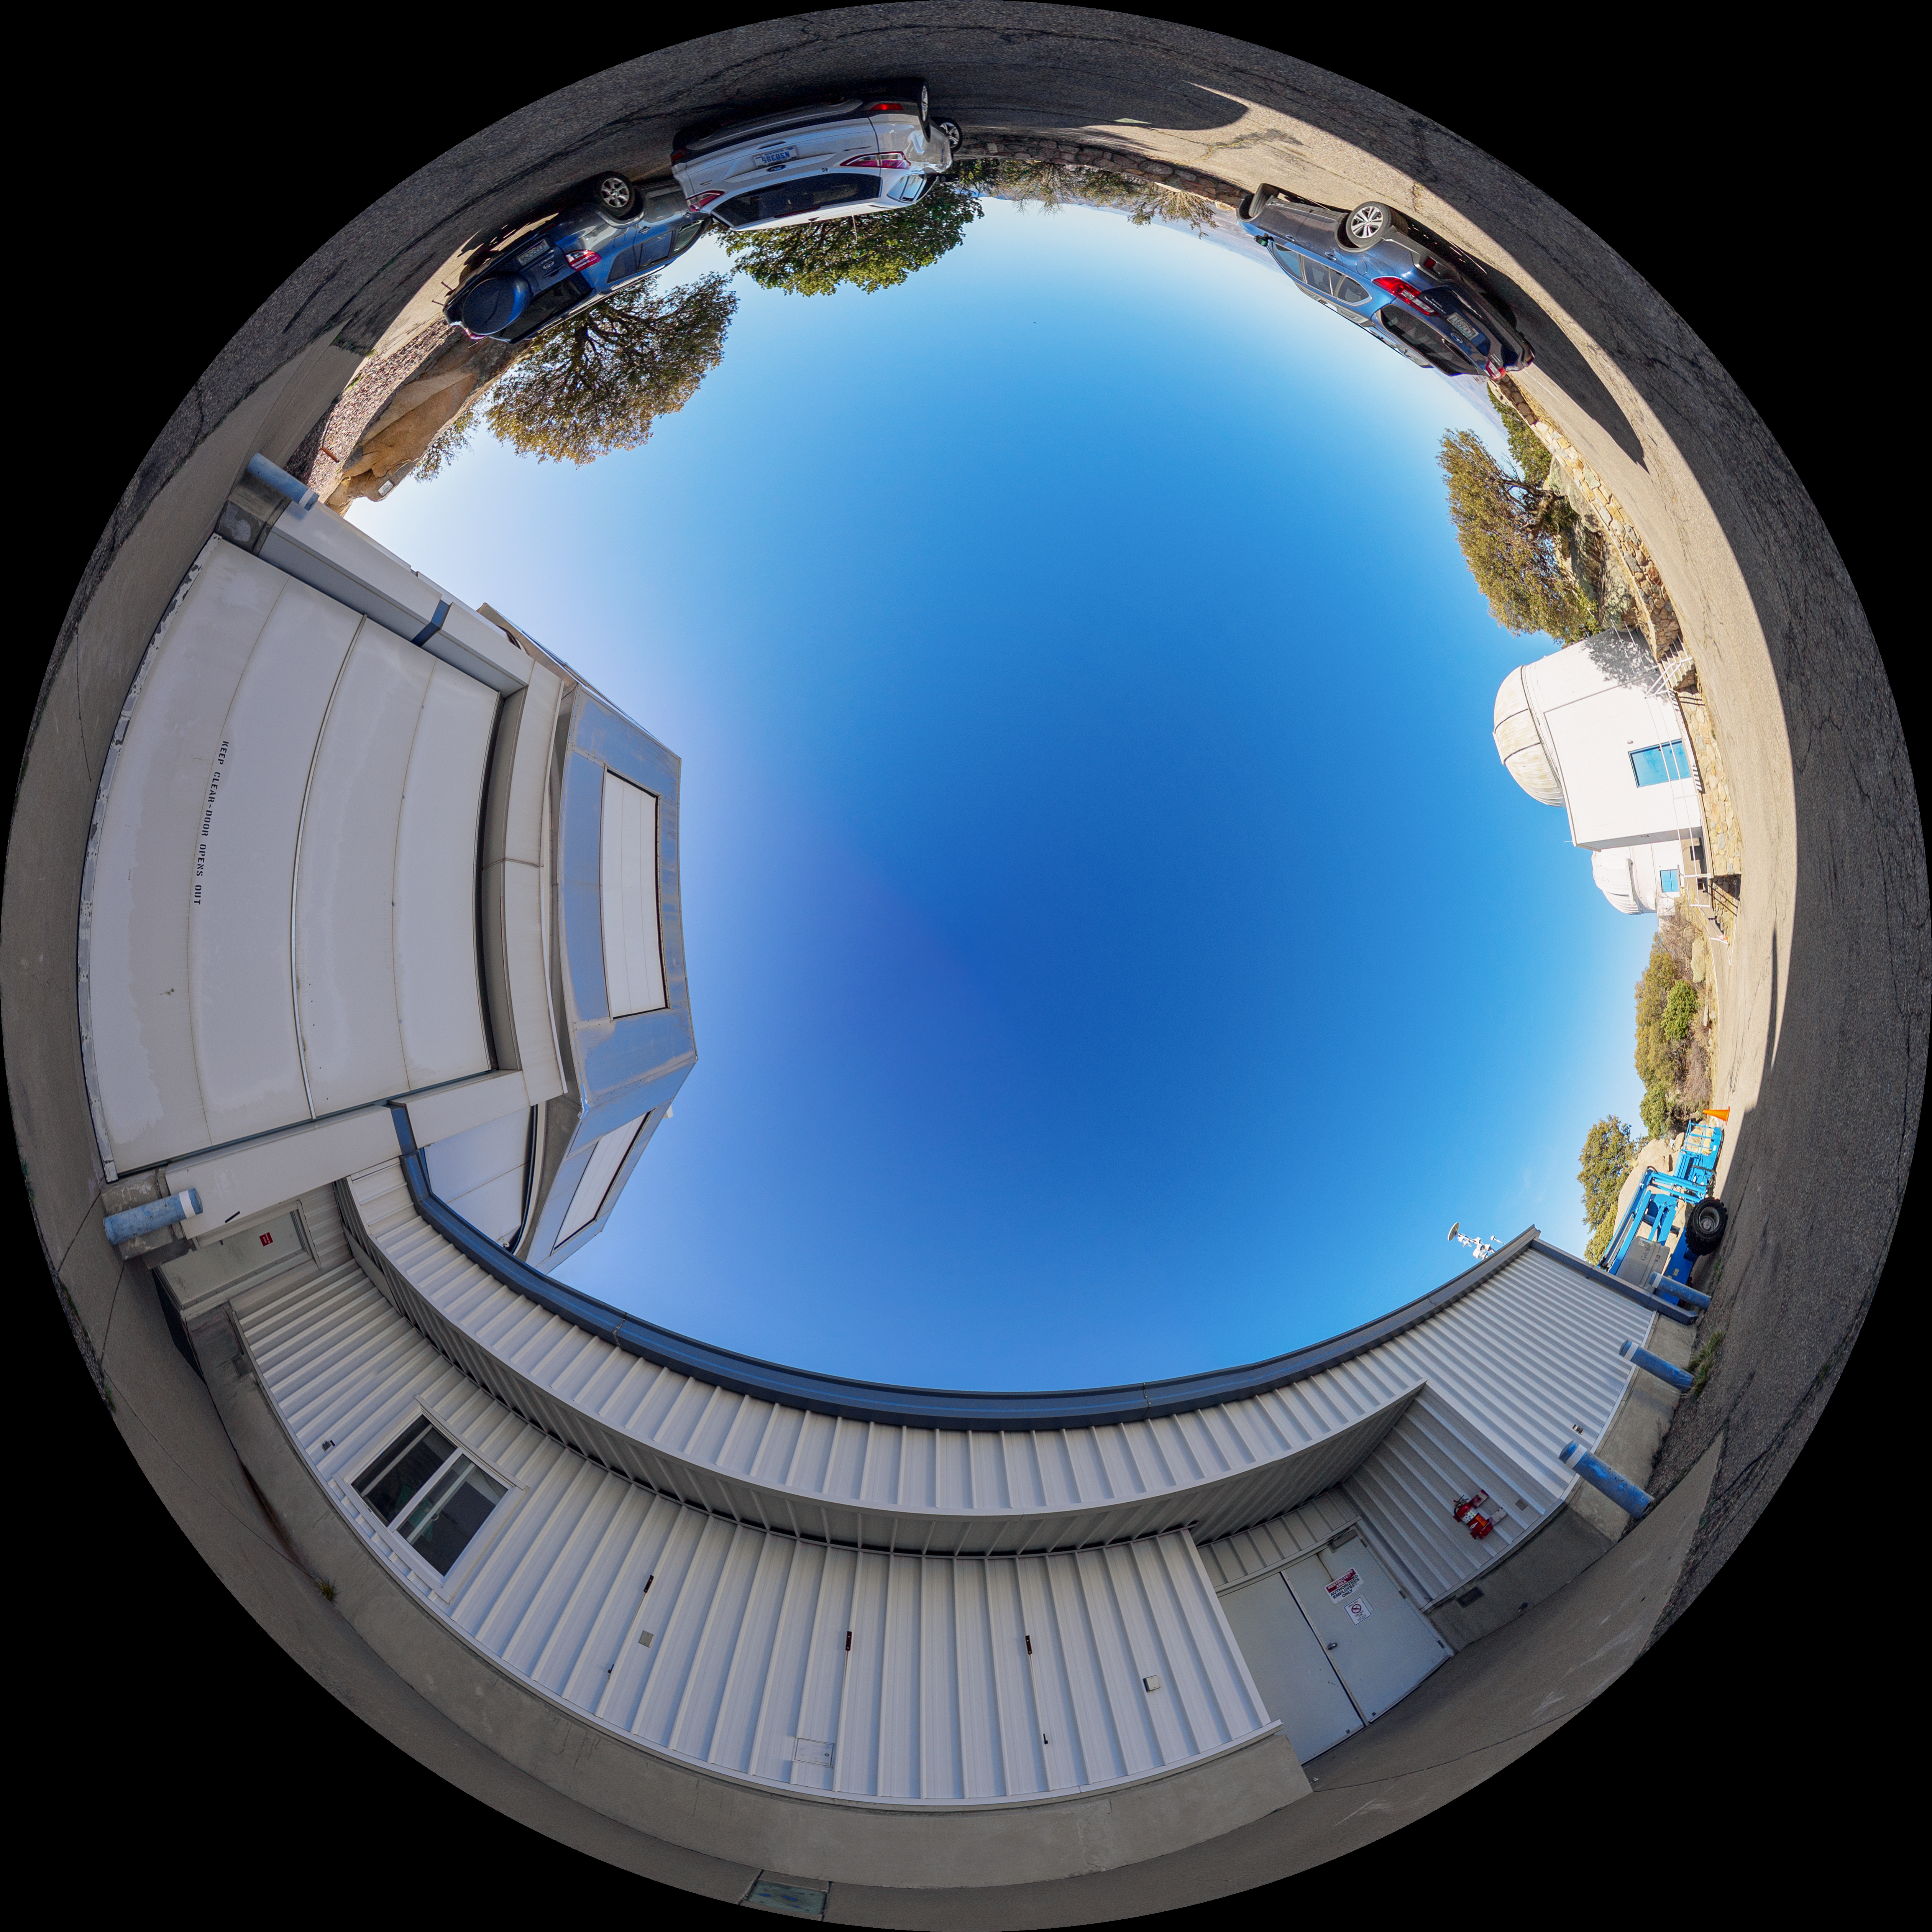

WIYN 3.5-meter Telescope Entrance Fulldome

A fulldome view of the exterior of the WIYN 3.5-meter Telescope at Kitt Peak National Observatory (KPNO), a Program of NSF NOIRLab.

A 360 panorama version of this image can be found here.

Credit: KPNO/NOIRLab/NSF/AURA/T. Matsopoulos